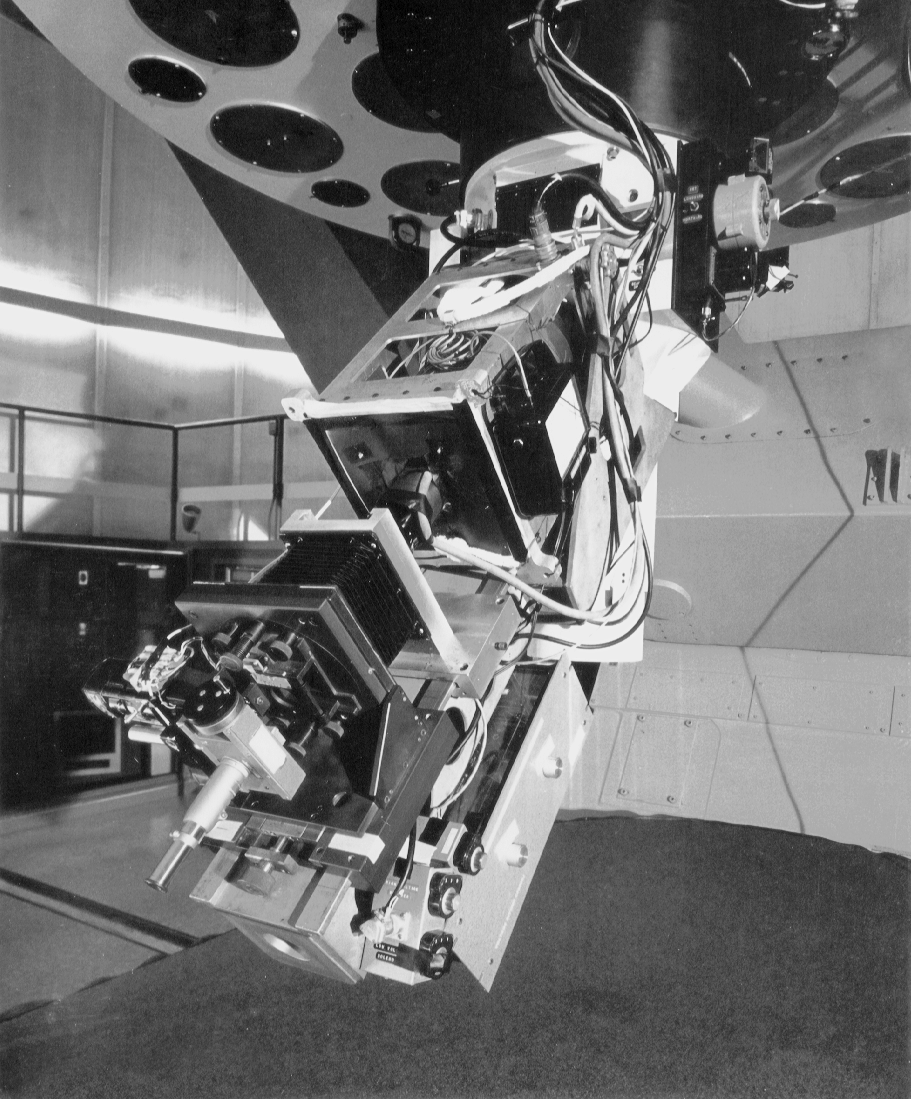

An image tube instrument at the 2.1m

Early instrumentation on Kitt Peak included image tube systems which used a high voltage electron cascade amplifier to detect fainter light than was possible with unaided photographic emulsions. Such an instrument is seen here at the 84-inch, now 2.1-meter, telescope.

Credit: NOIRLab/NSF/AURA